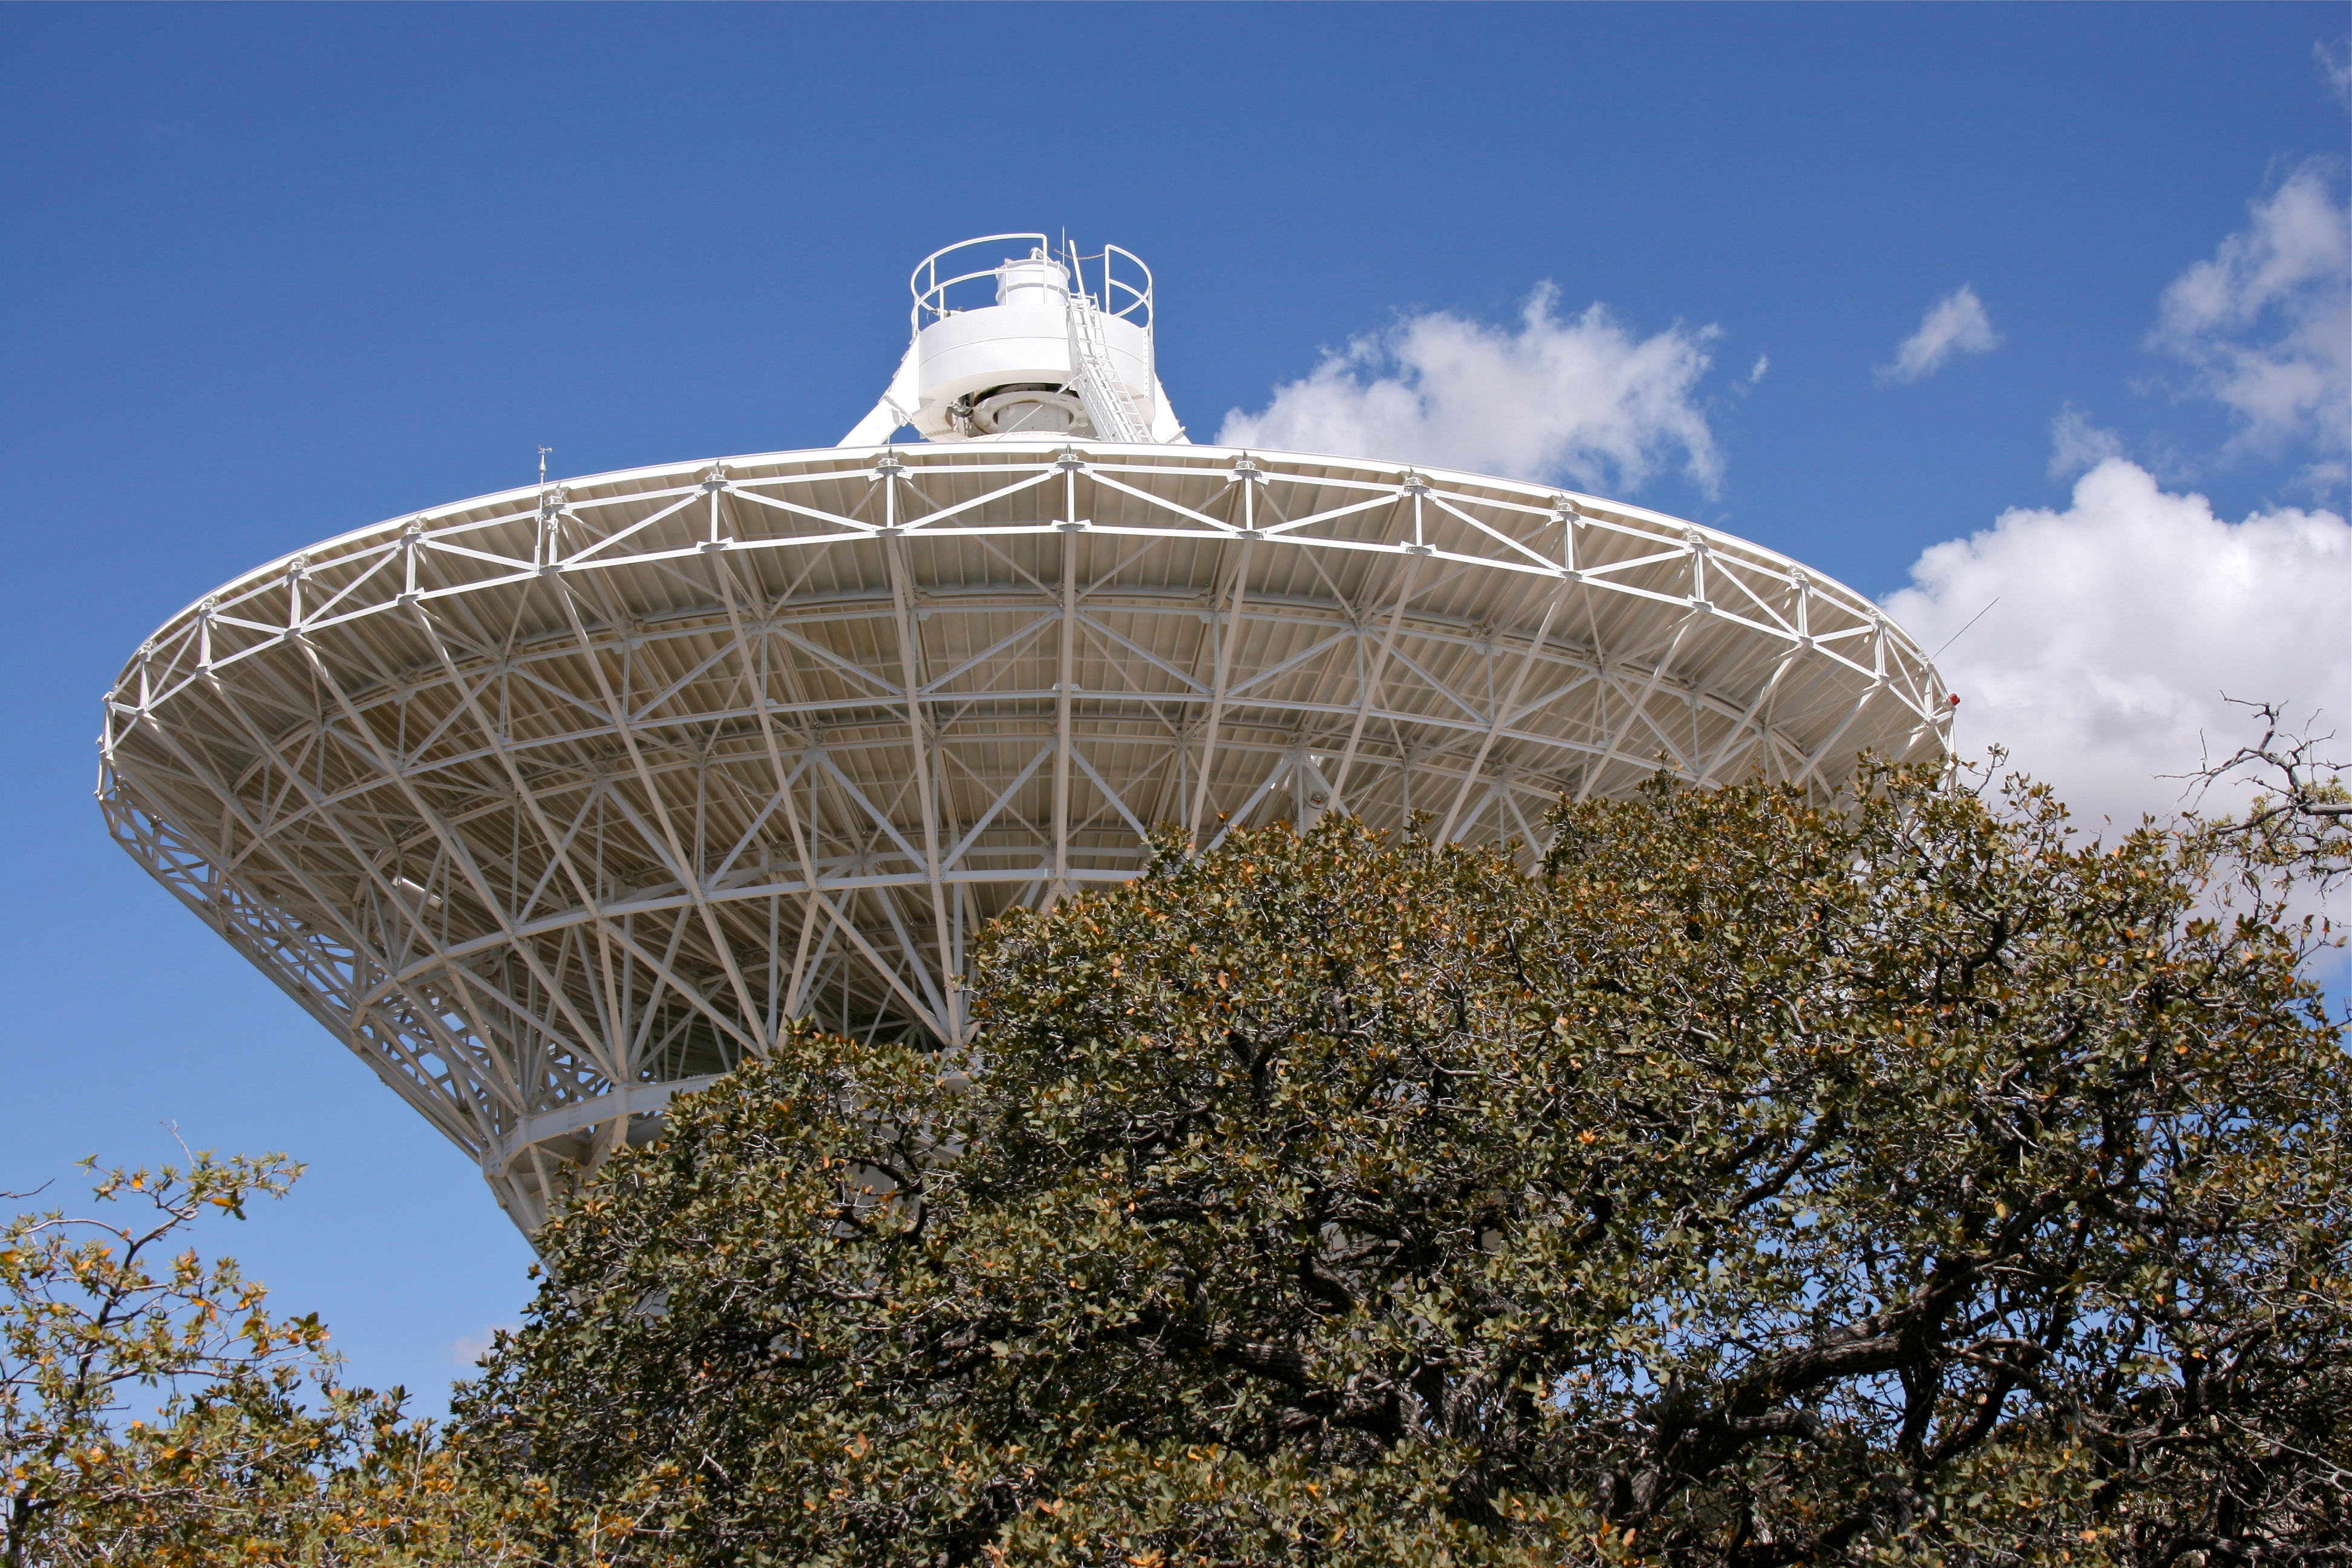

The Very Long Baseline Array Dish on Kitt Peak National Observatory

The Very Long Baseline Array Dish on Kitt Peak National Observatory, AZ.

Credit: KPNO/NOIRLab/NSF/AURA/D. Wilmarth